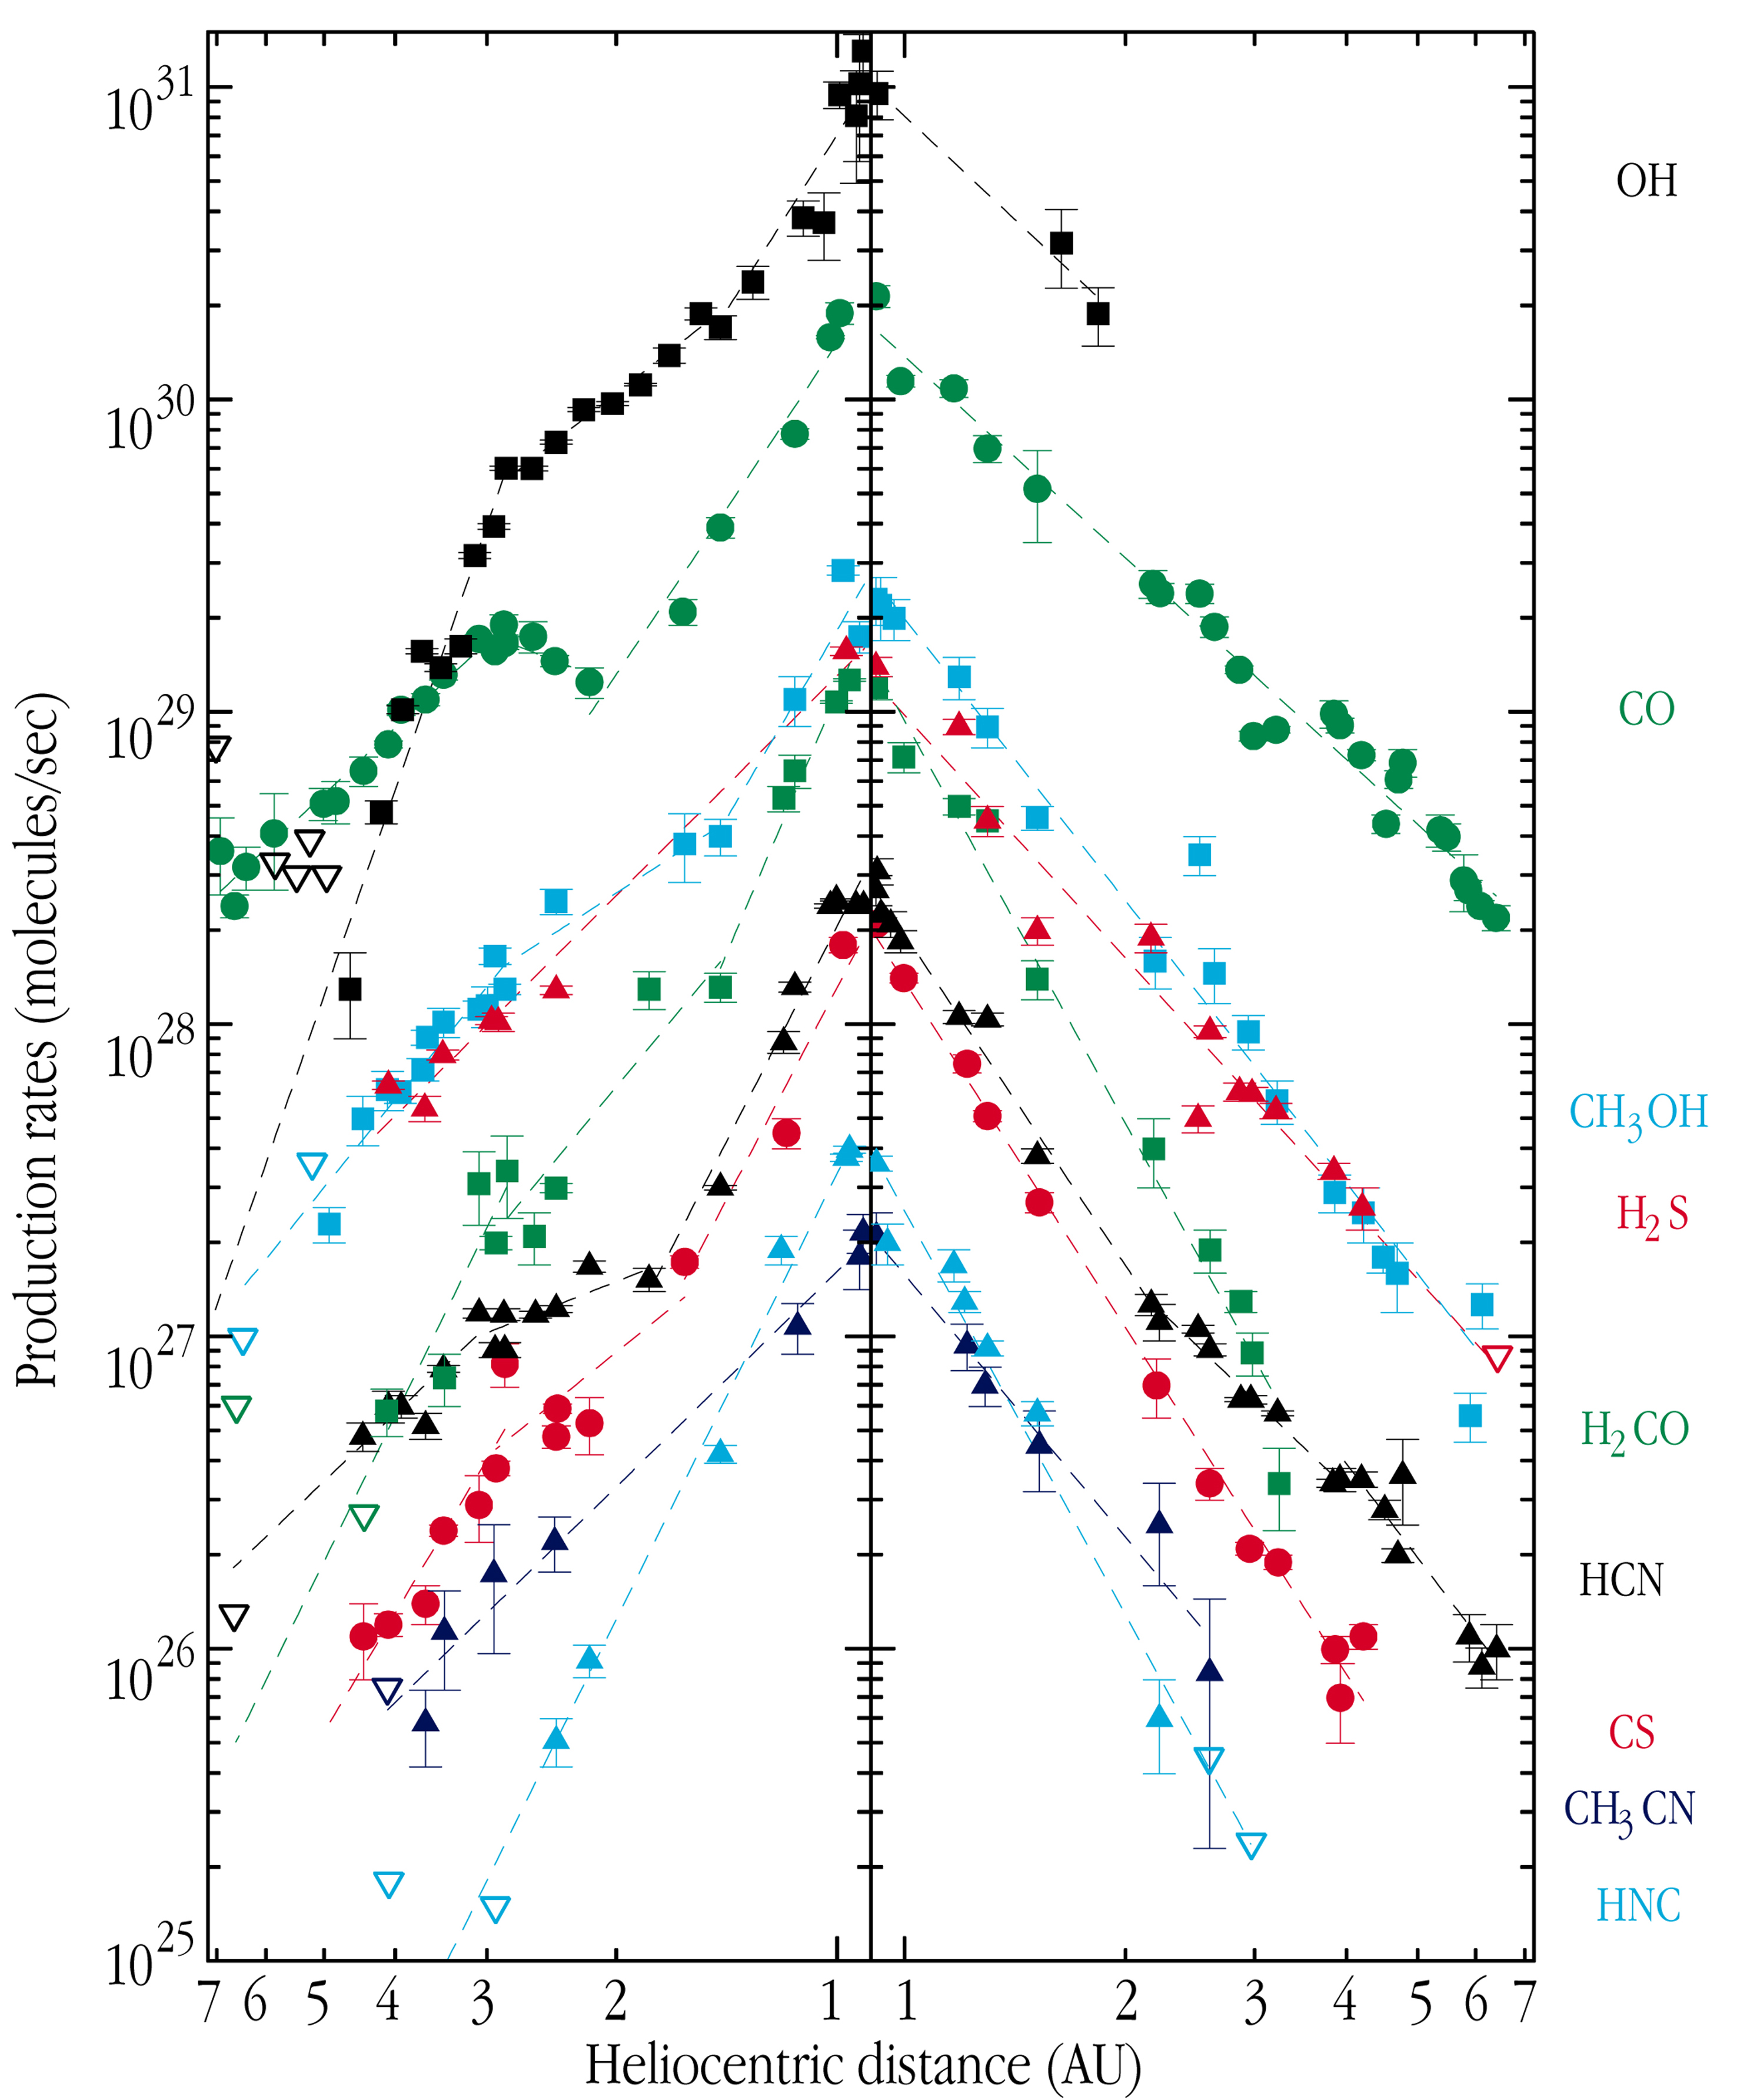

Observations of comet Hale-Bopp from La Silla

The image displays Hale-Bopp gas production curves (quantity of released gas as a function of heliocentric distance) from radio observations at the IRAM, JCMT, CSO, SEST and Nançay telescopes. Pre-perihelion data are shown on the left, post-perihelion data on the right. Adapted from a figure prepared by Nicolas Biver.

Credit: ESO